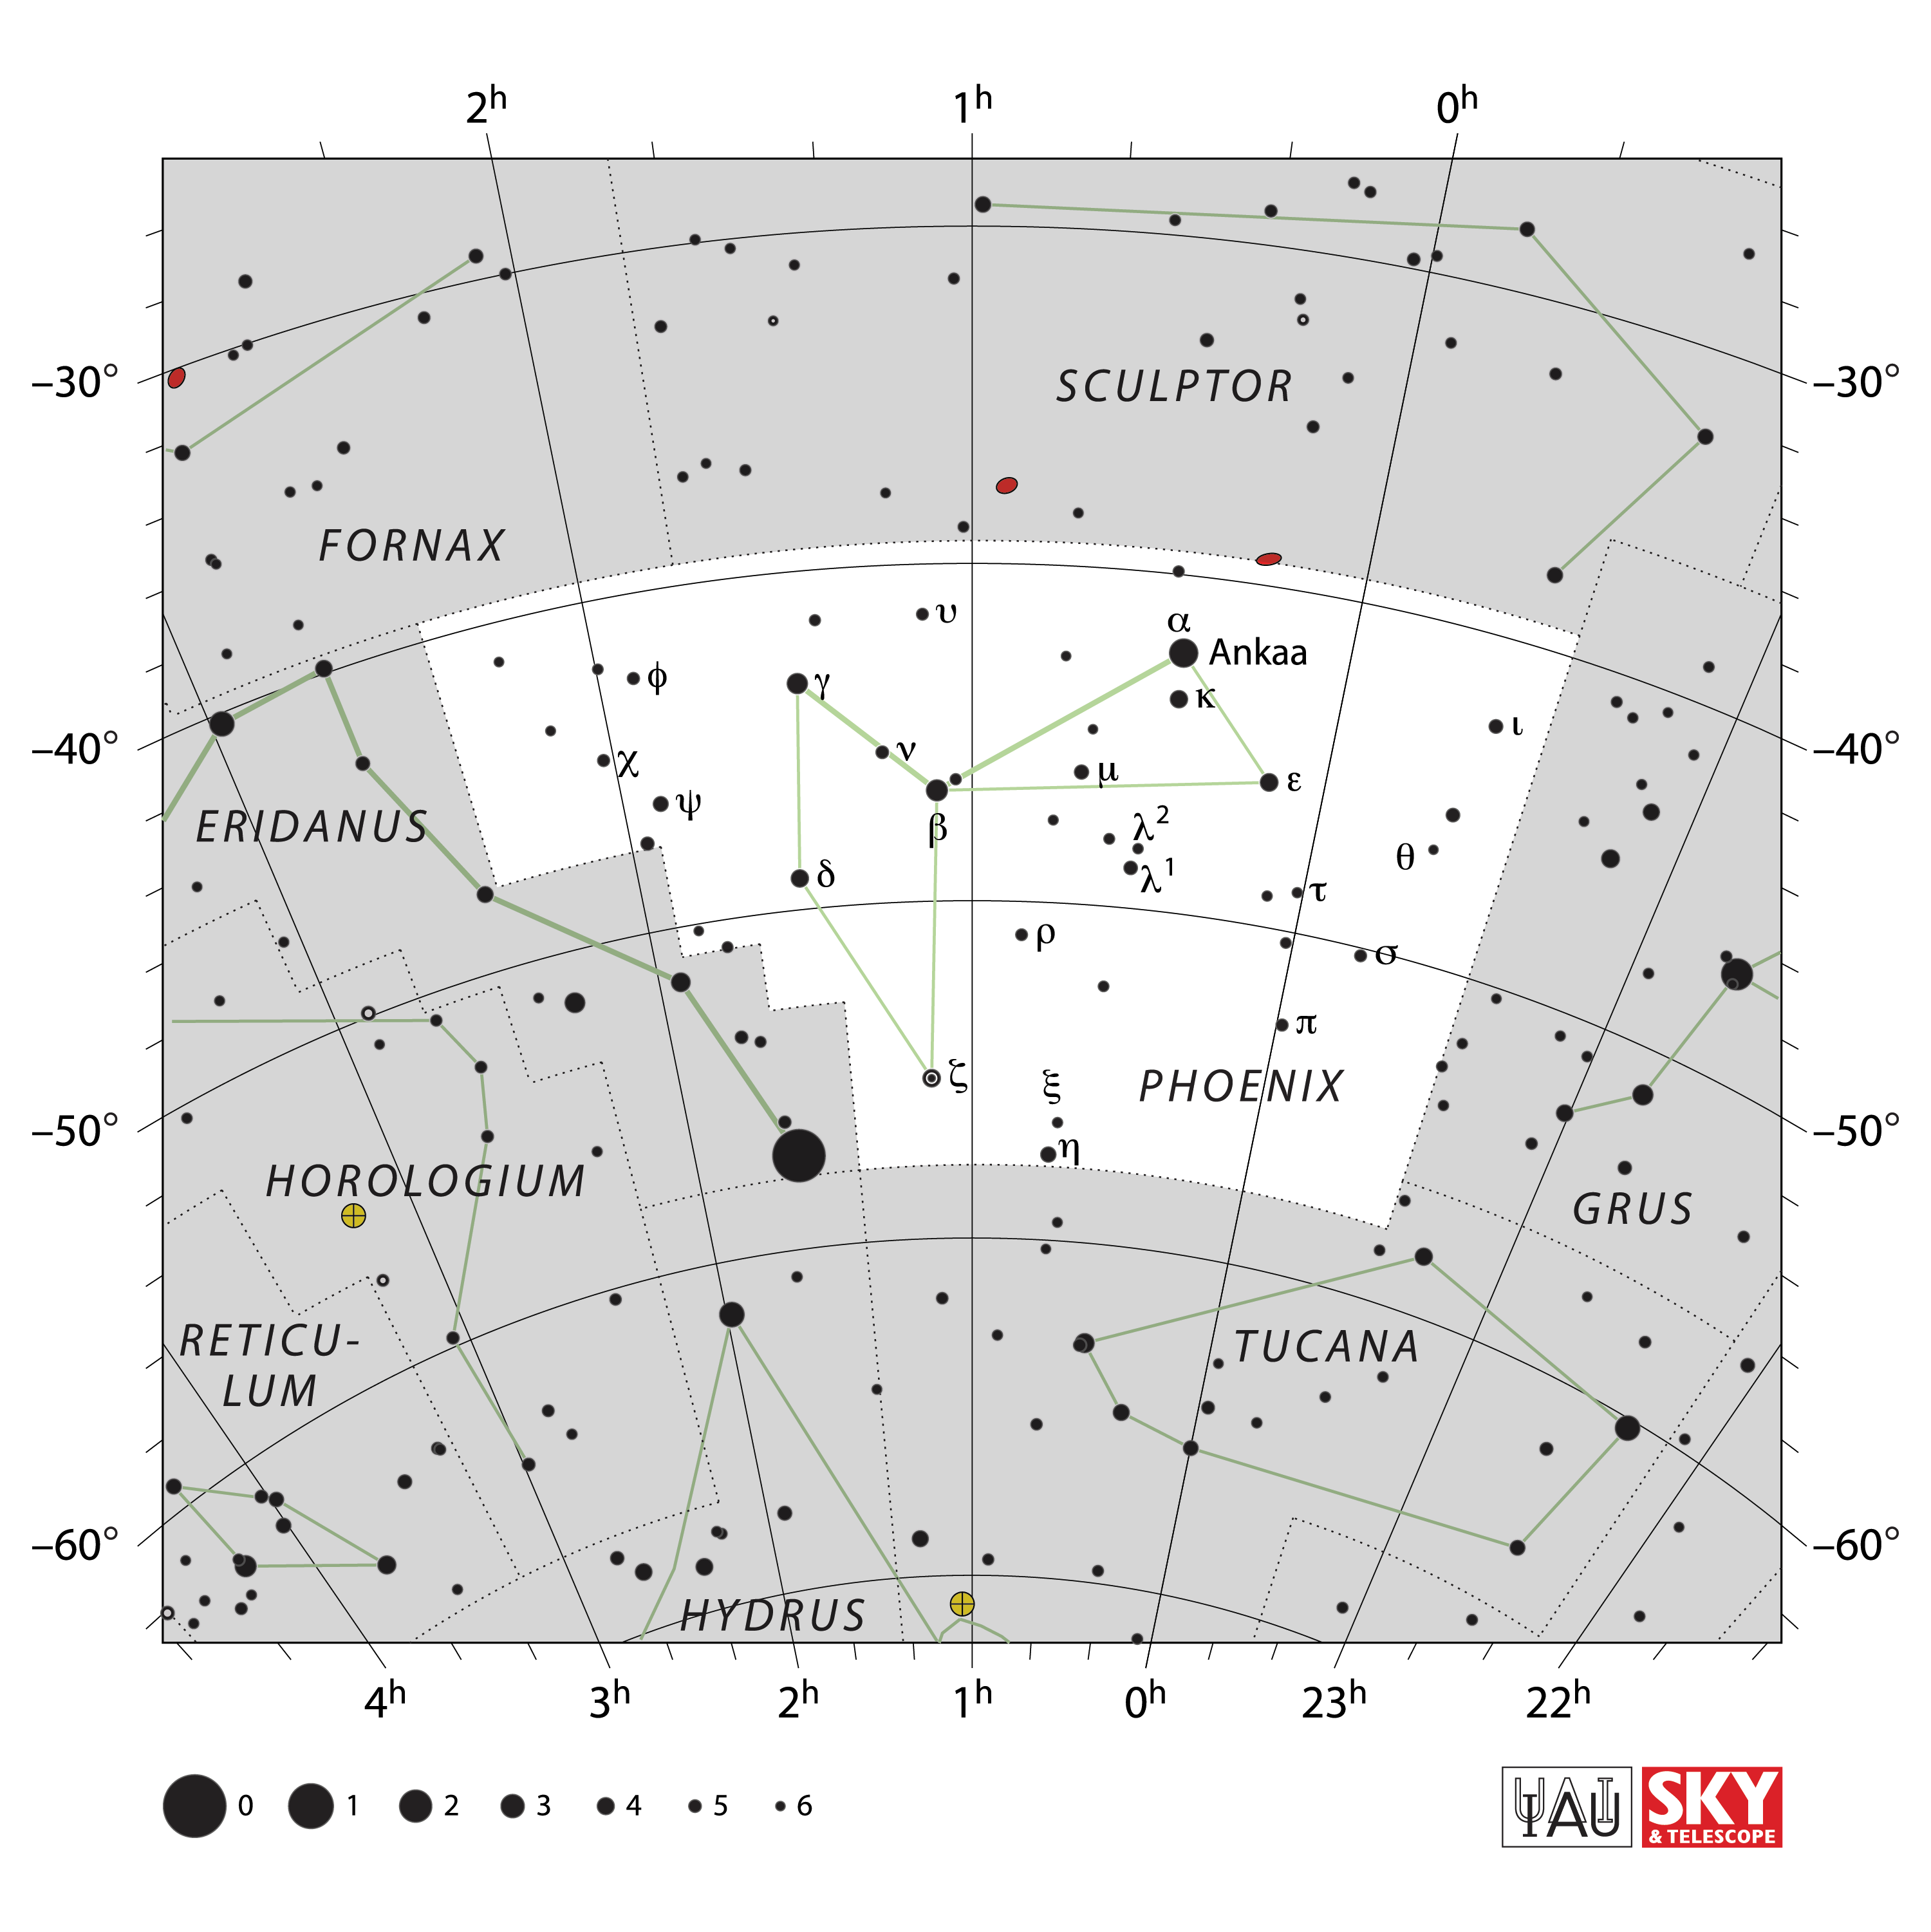

Phoenix

Credit: IAU and Sky & Telescope